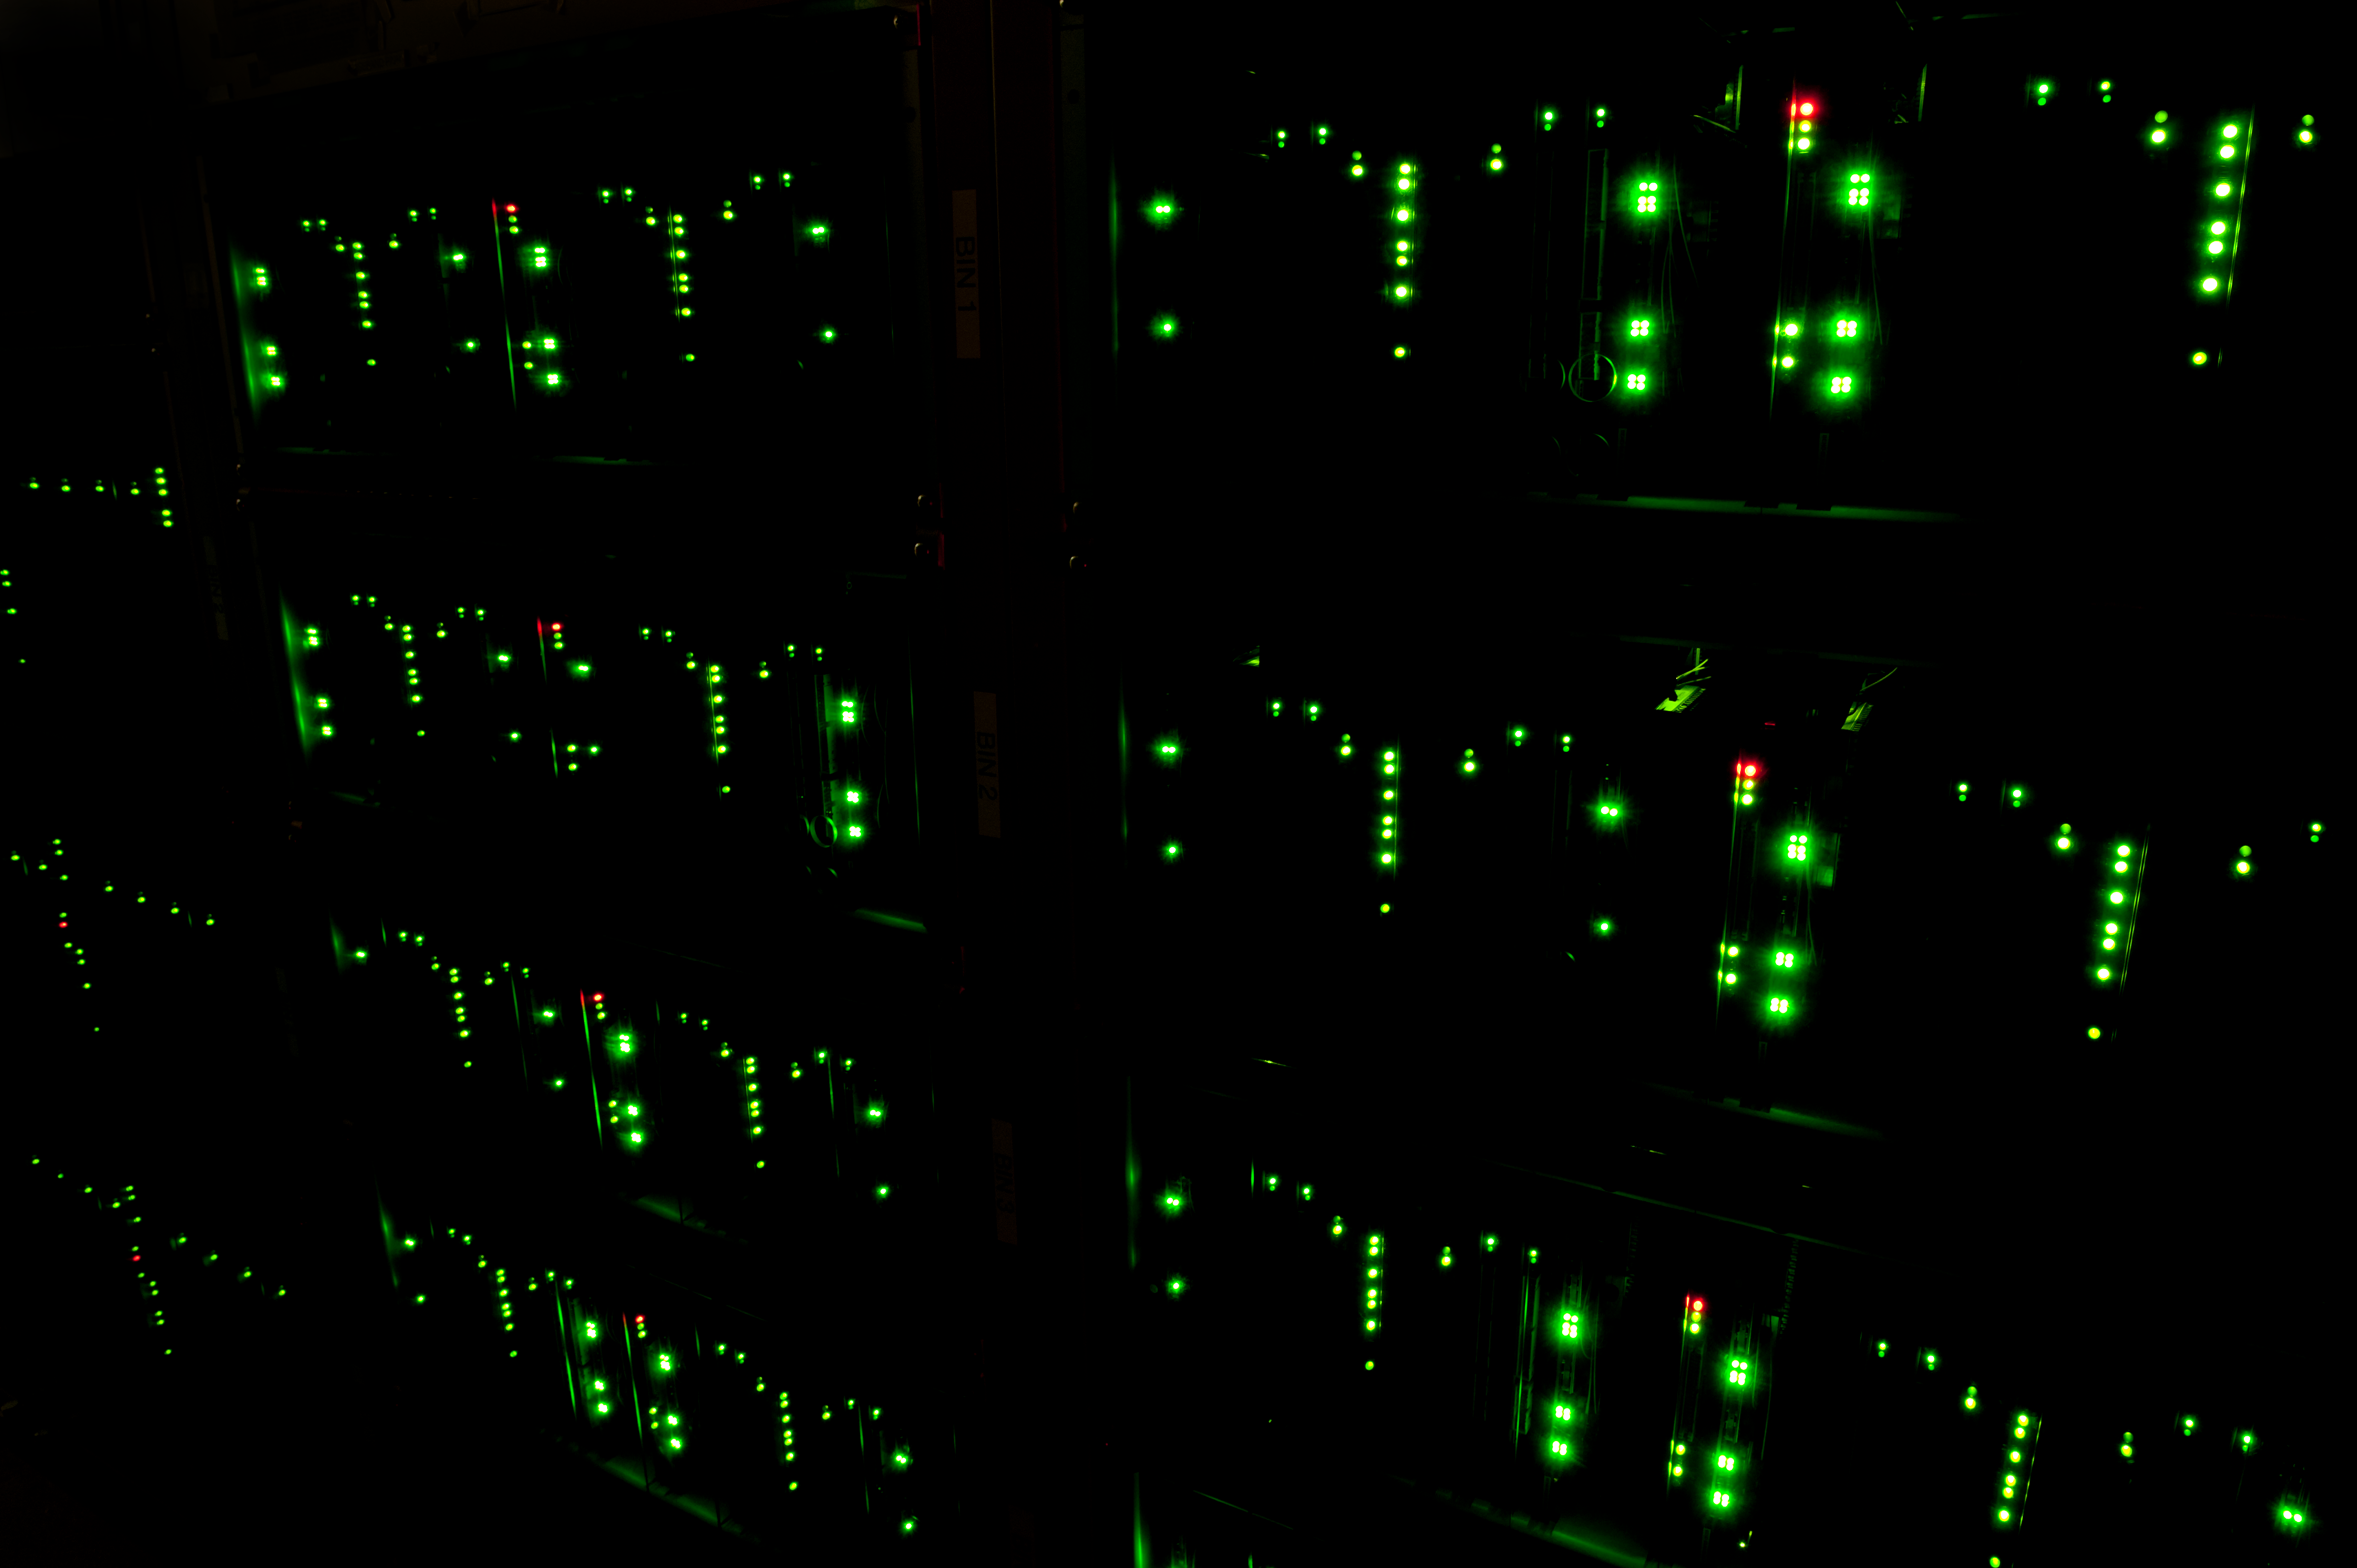

ALMA correlator

The ALMA Correlator is the highest supercomputer in the world.

Credit: ESO/Max Alexander